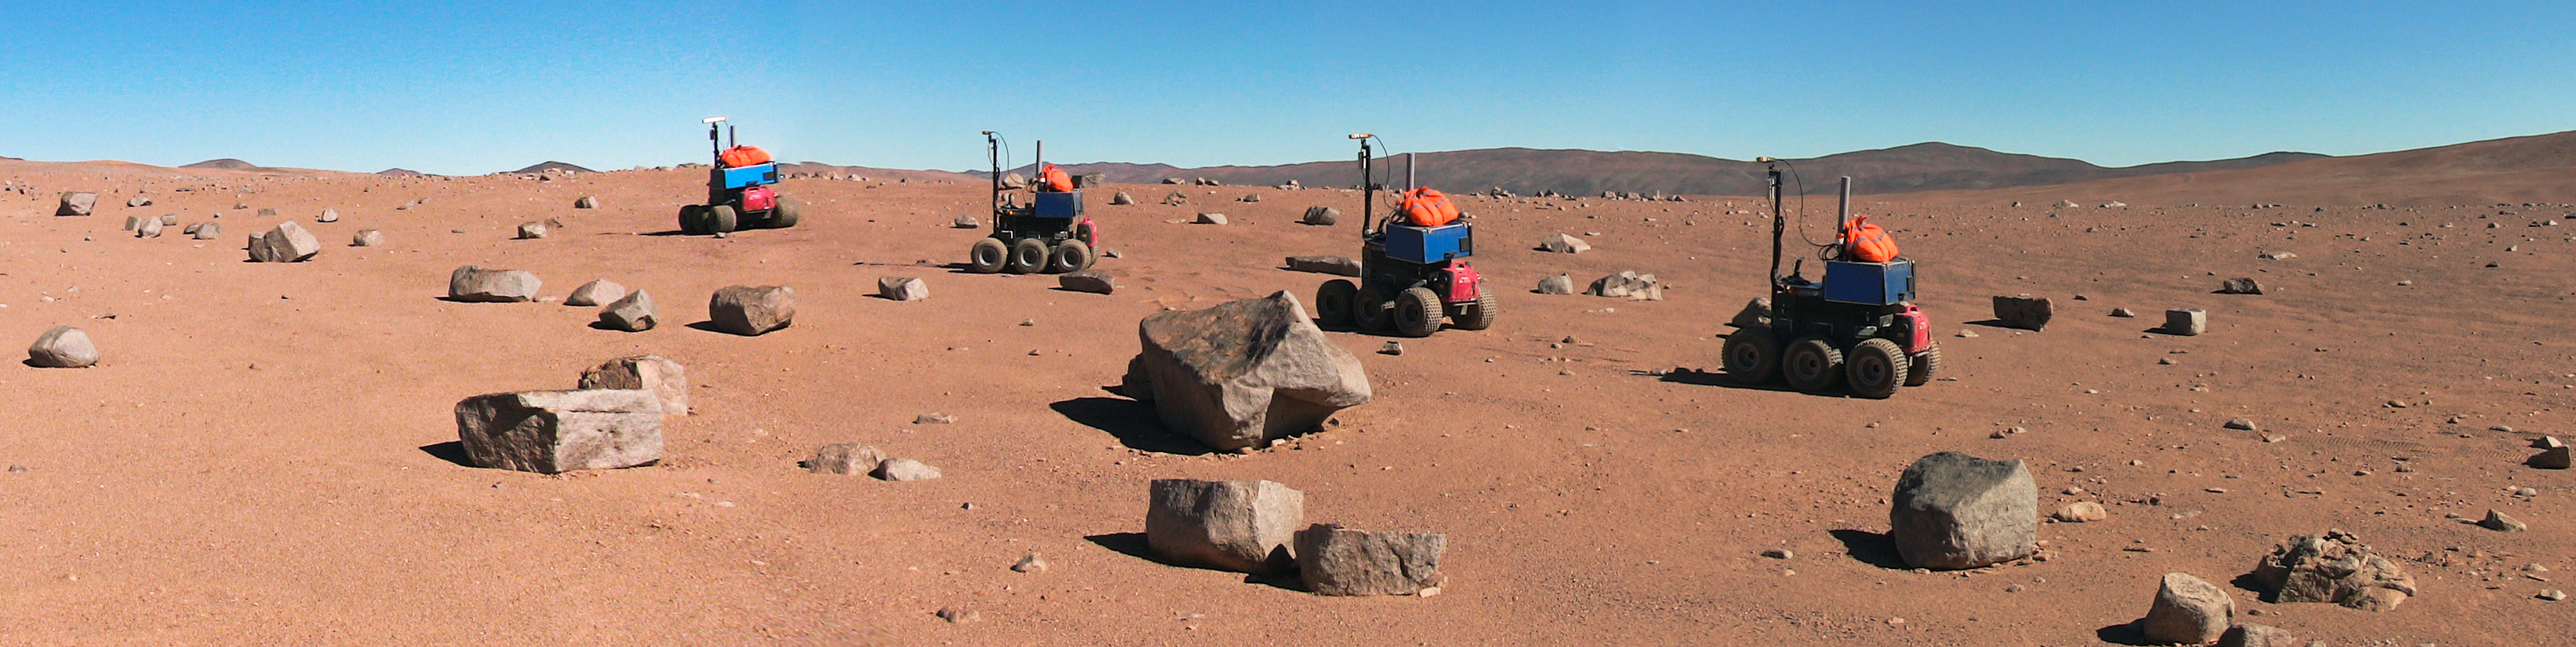

Time-lapse view of the ESA Seeker autonomous rover during tests at Paranal

This time-lapse view shows of the Mars-like landscape close to ESO’s Paranal Observatory and one of ESA’s Seeker prototype Mars rover vehicles during tests. Seeker used its stereo vision to map its surroundings, assess how far it had moved and plan its route, taking care to avoid obstacles.

Credit: ESA/RAL Space/ESO